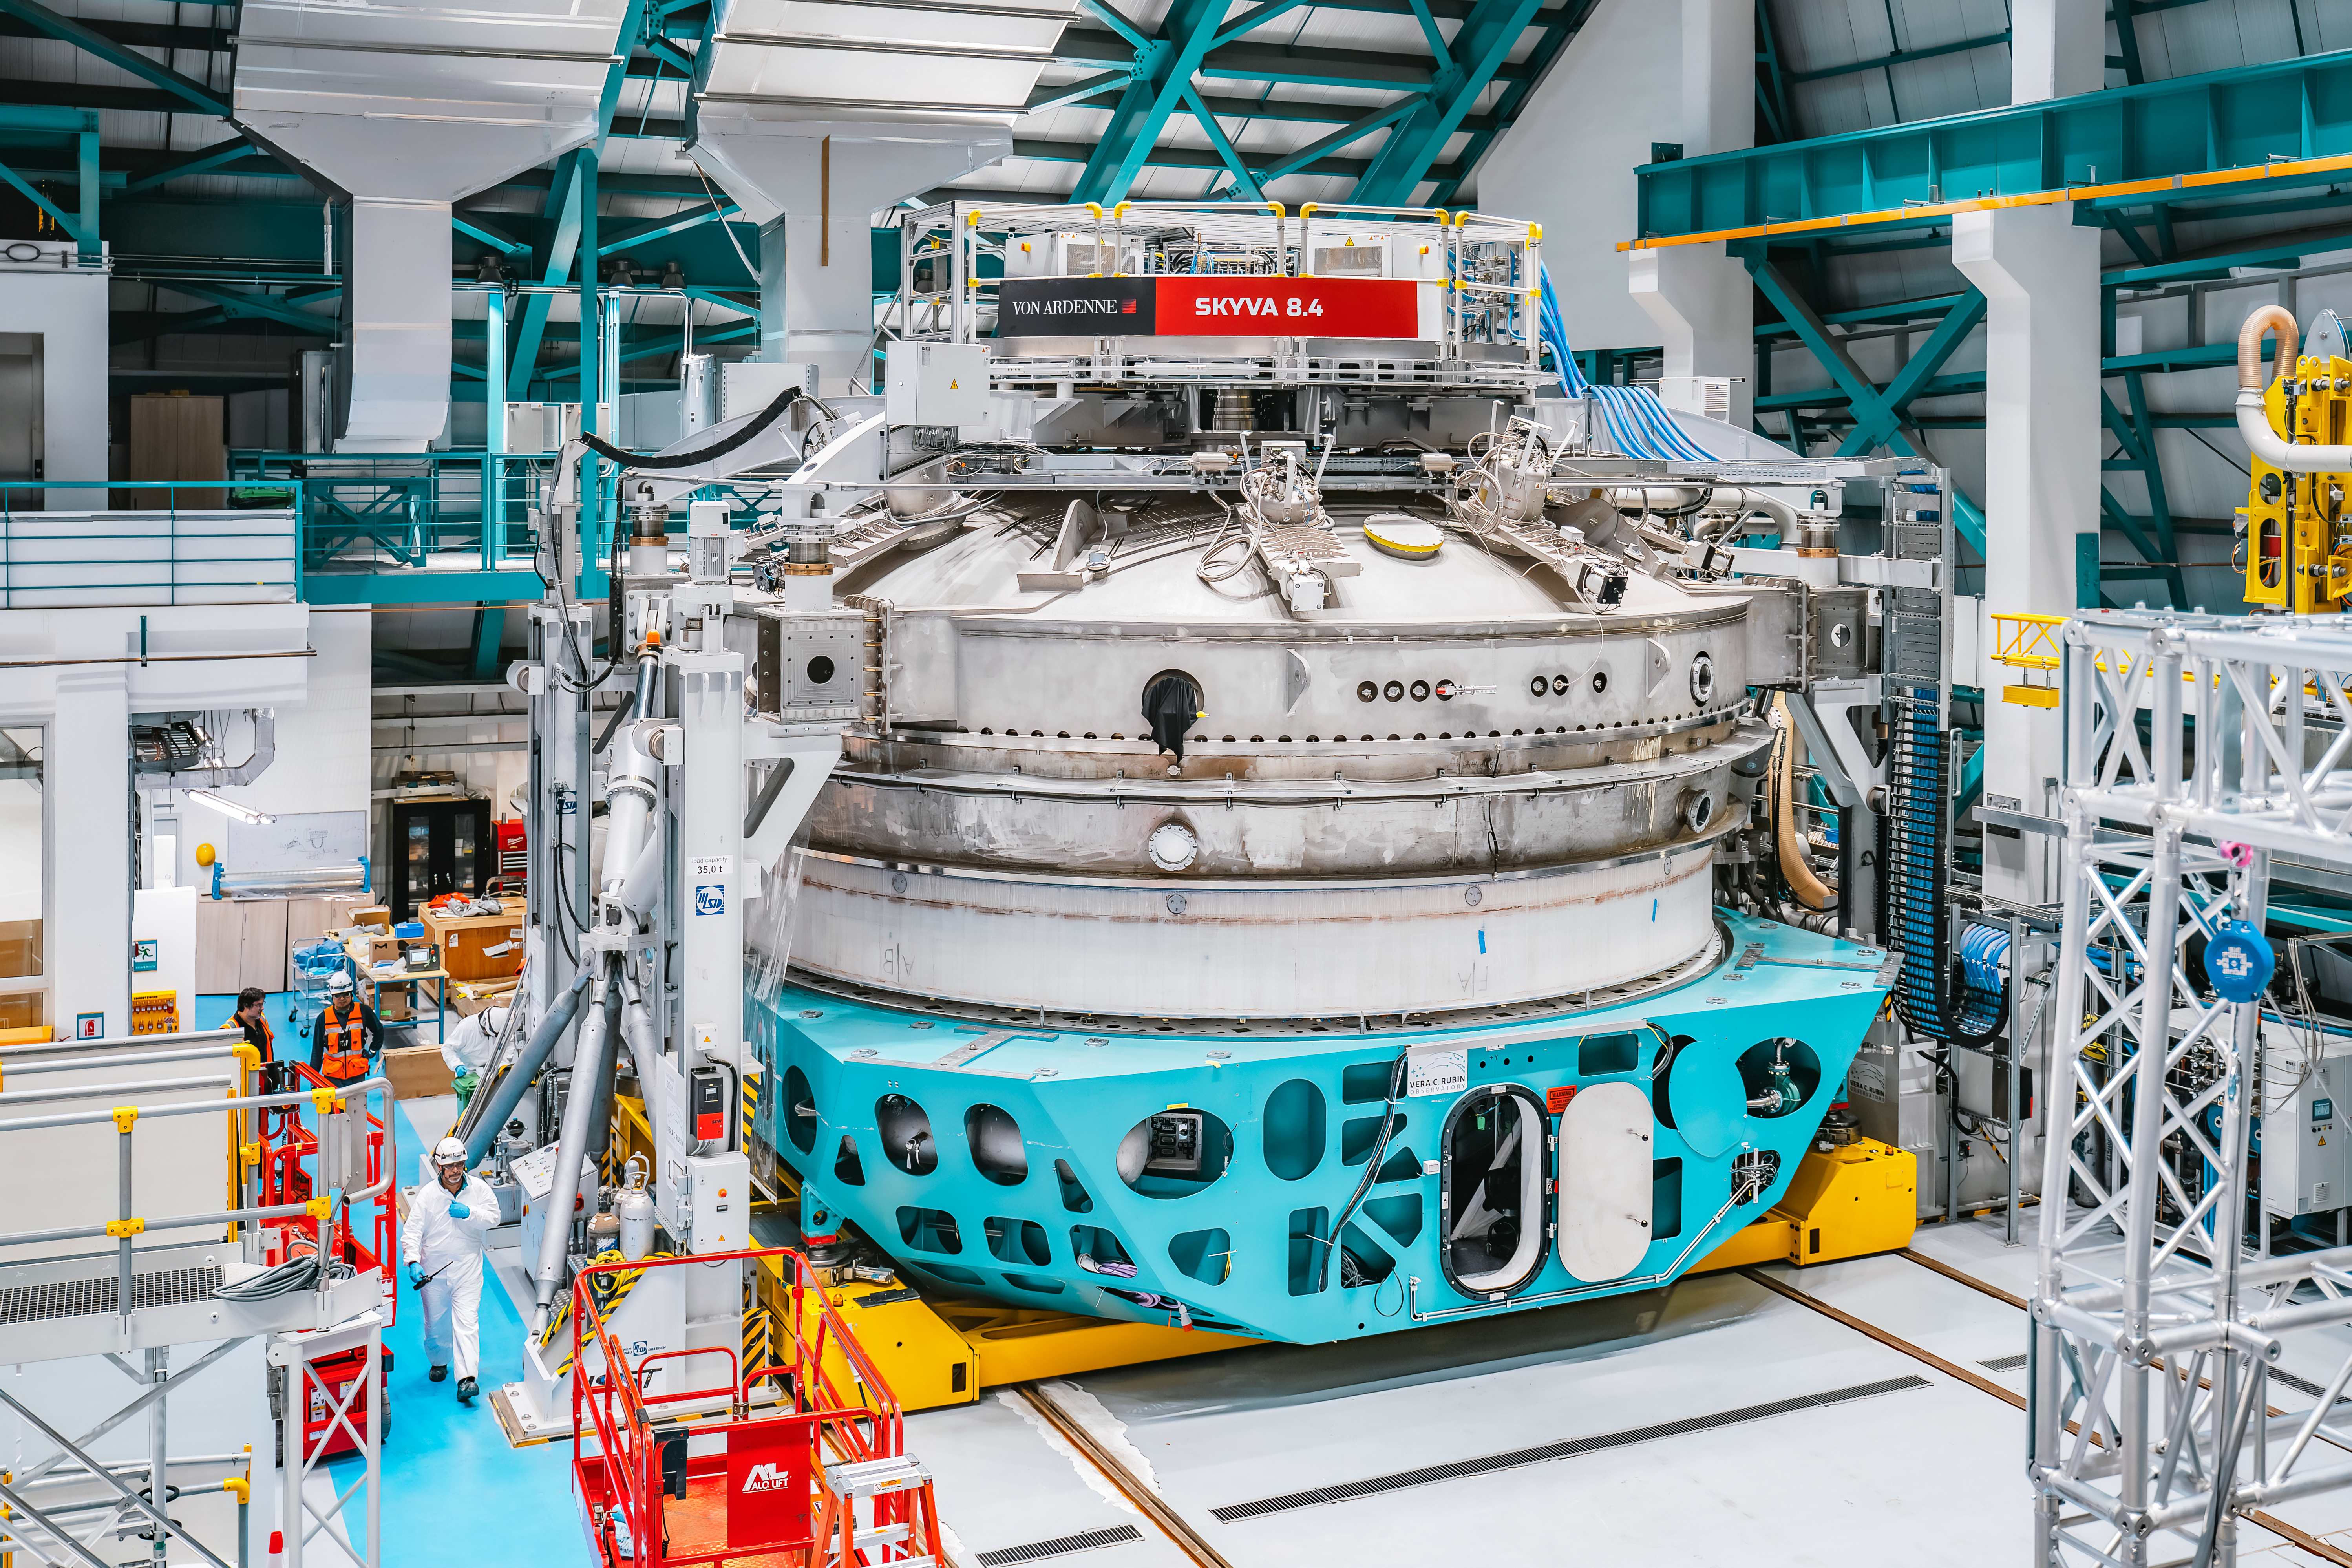

Inside Rubin Observatory April 2024

Rubin Observatory and members of the Rubin team at work on the summit in April 2024. A view from above of Rubin's 8.4-meter mirror glass on its teal support cell in the observatory maintenance area, underneath the coating chamber.

Credit: Rubin Observatory/NSF/AURA/A. Pizarro D.